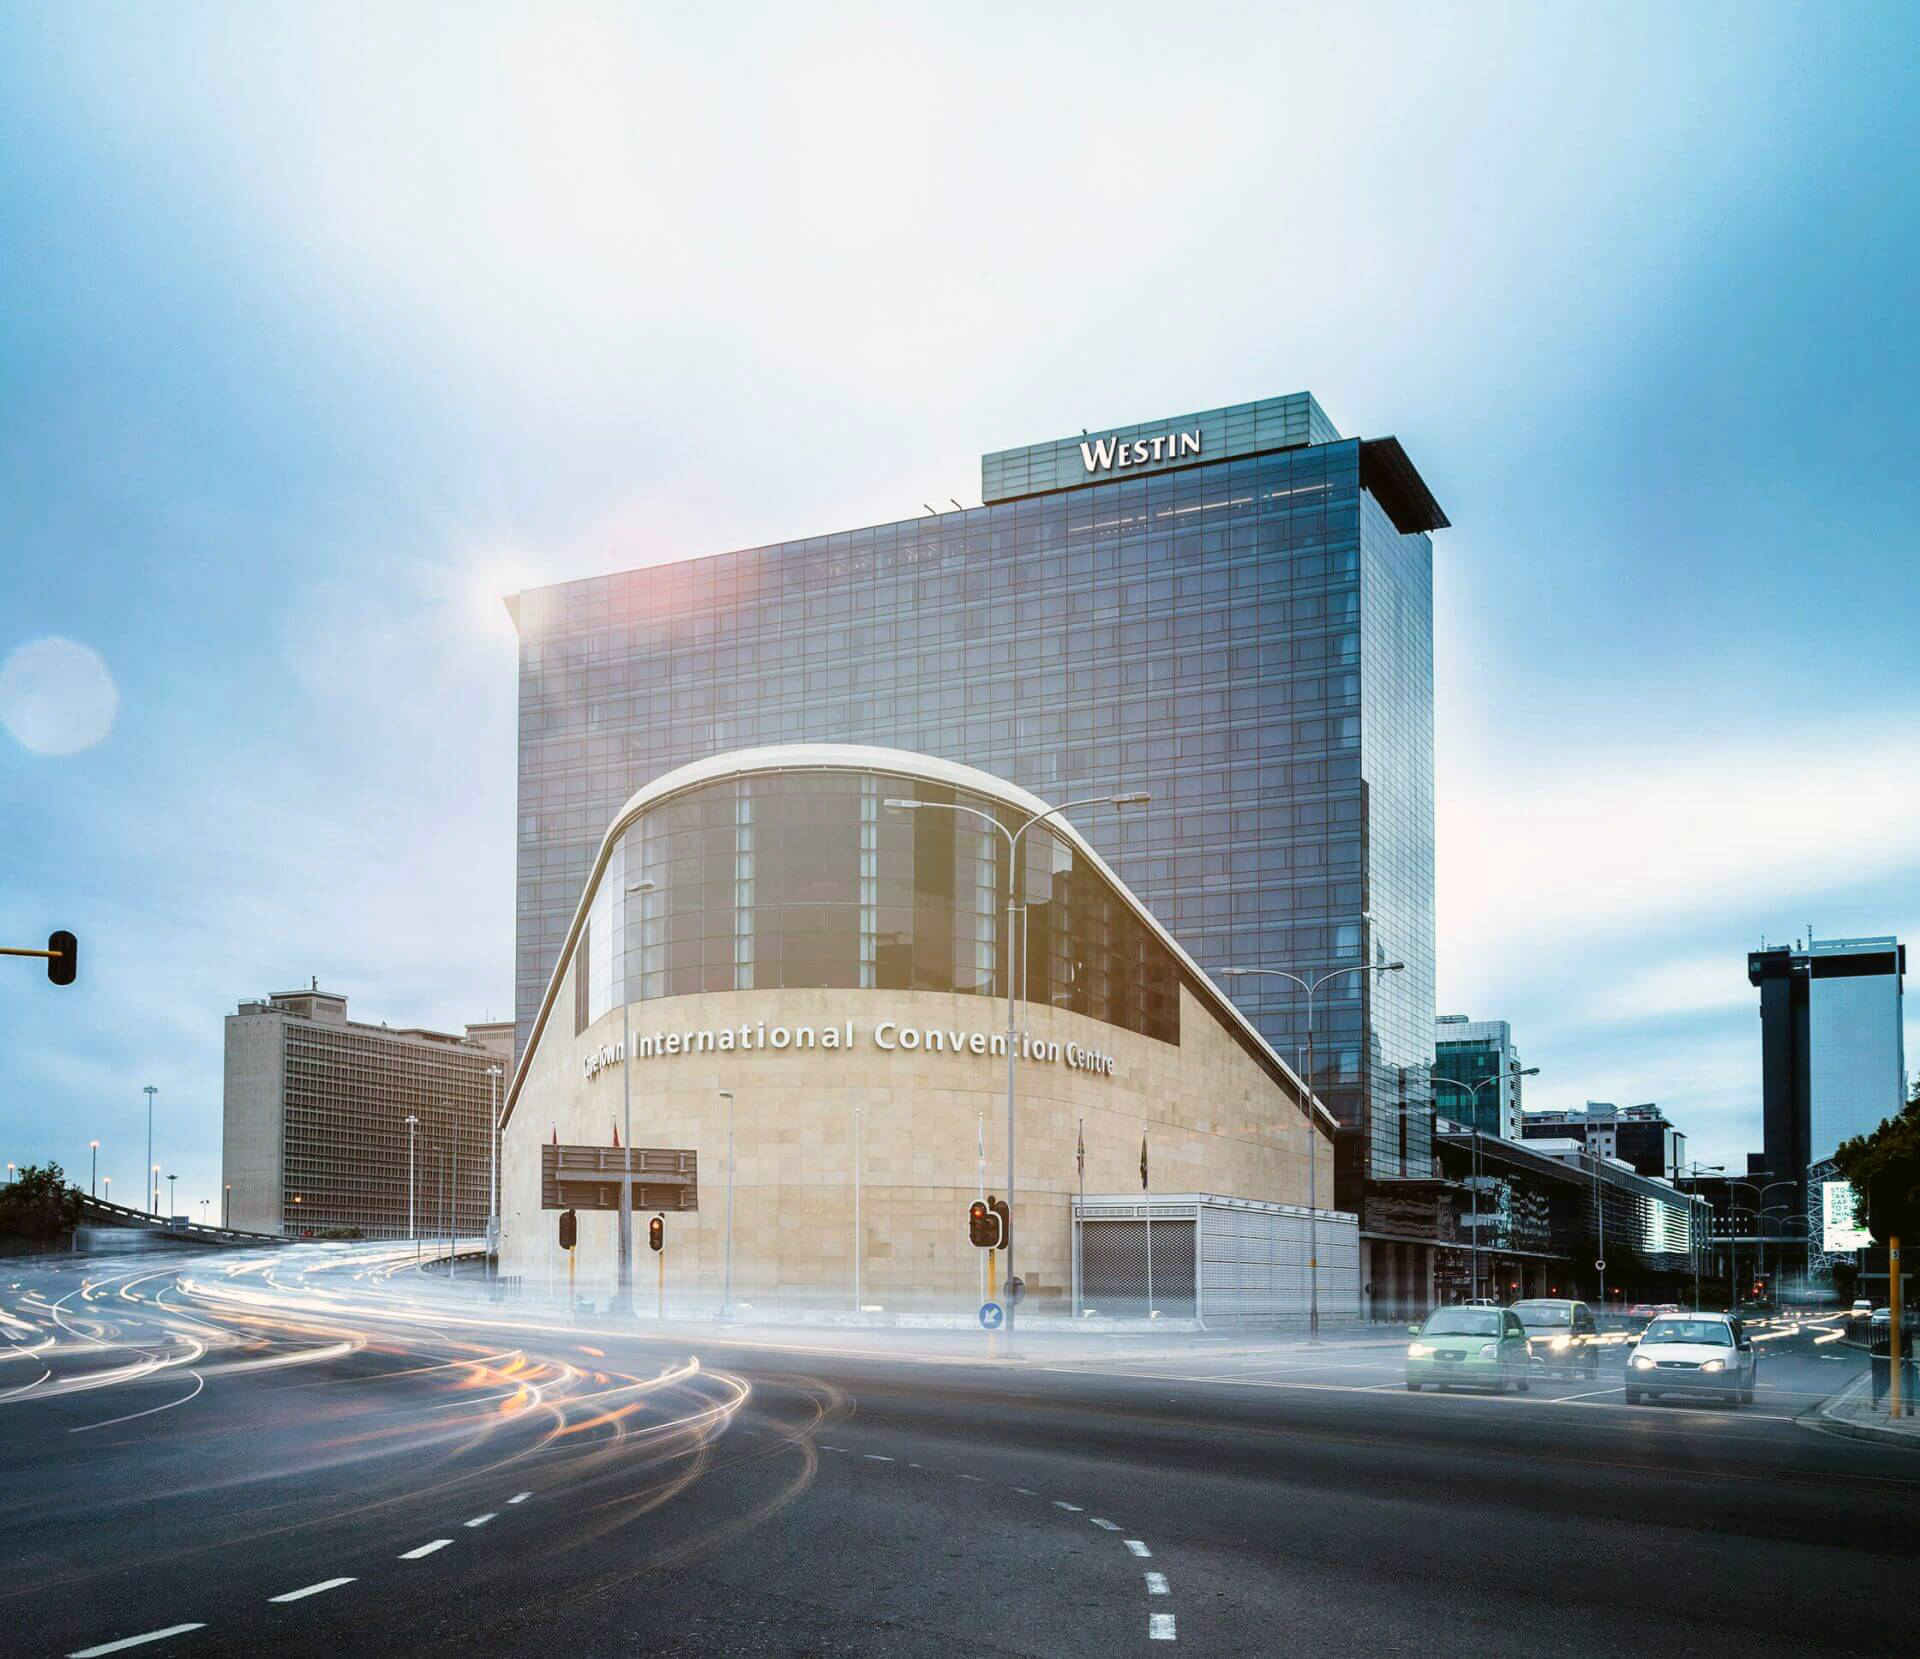

The Cape Town International Convention Centre, venue for the XXXII IAU General Assembly

Credit: CTICC